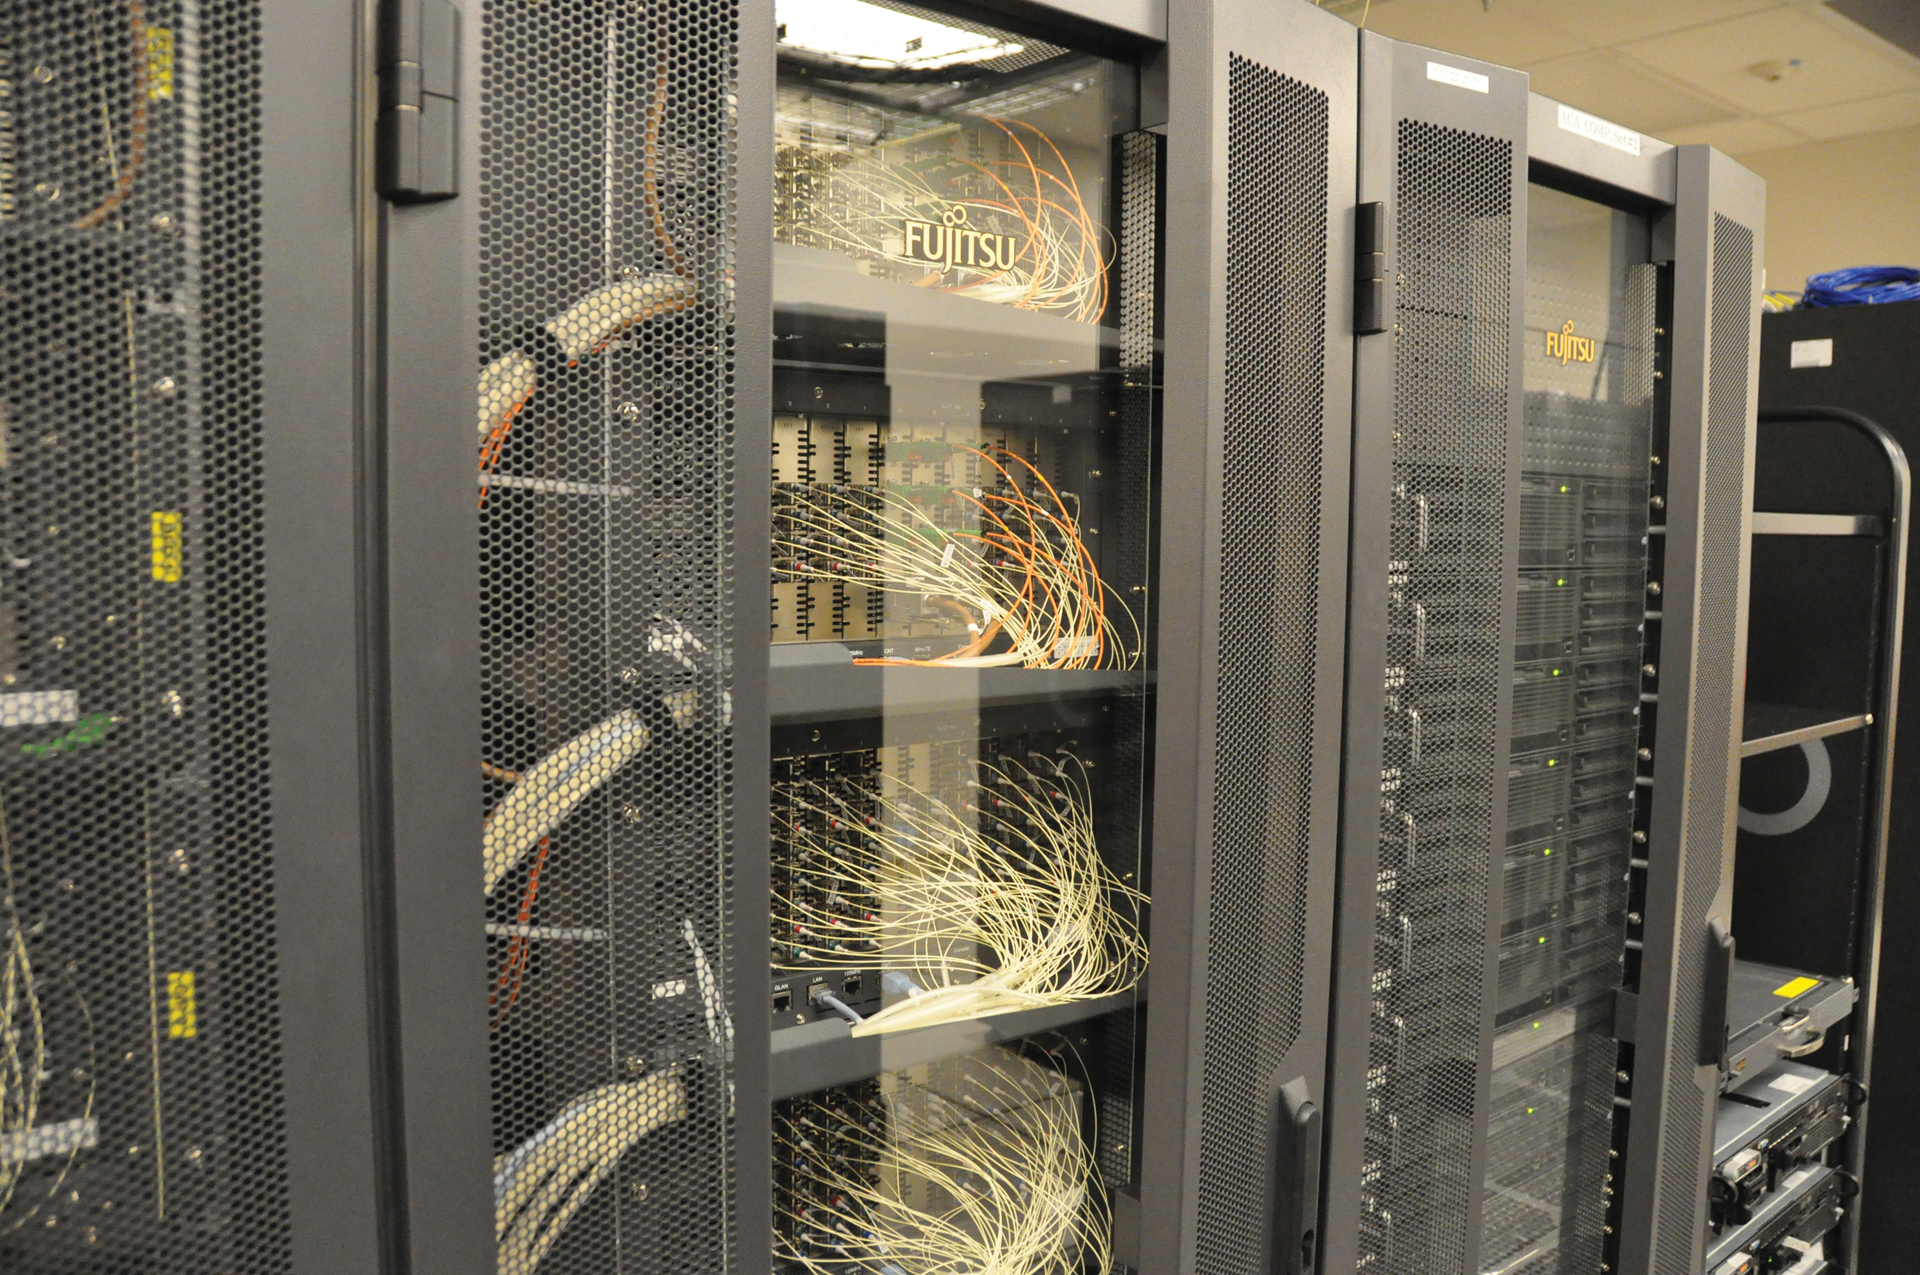

The Fujitsu Correlator at ALMA

This supercomputer combines the images taken by ALMA's Atacama Compact Array. A tightly-grouped array of 7-meter antennas cornered by four, 12-meter antennas, the ACA forms the sensitive heart of ALMA.

Credit: J. Stoke, NRAO/AUI/NSF